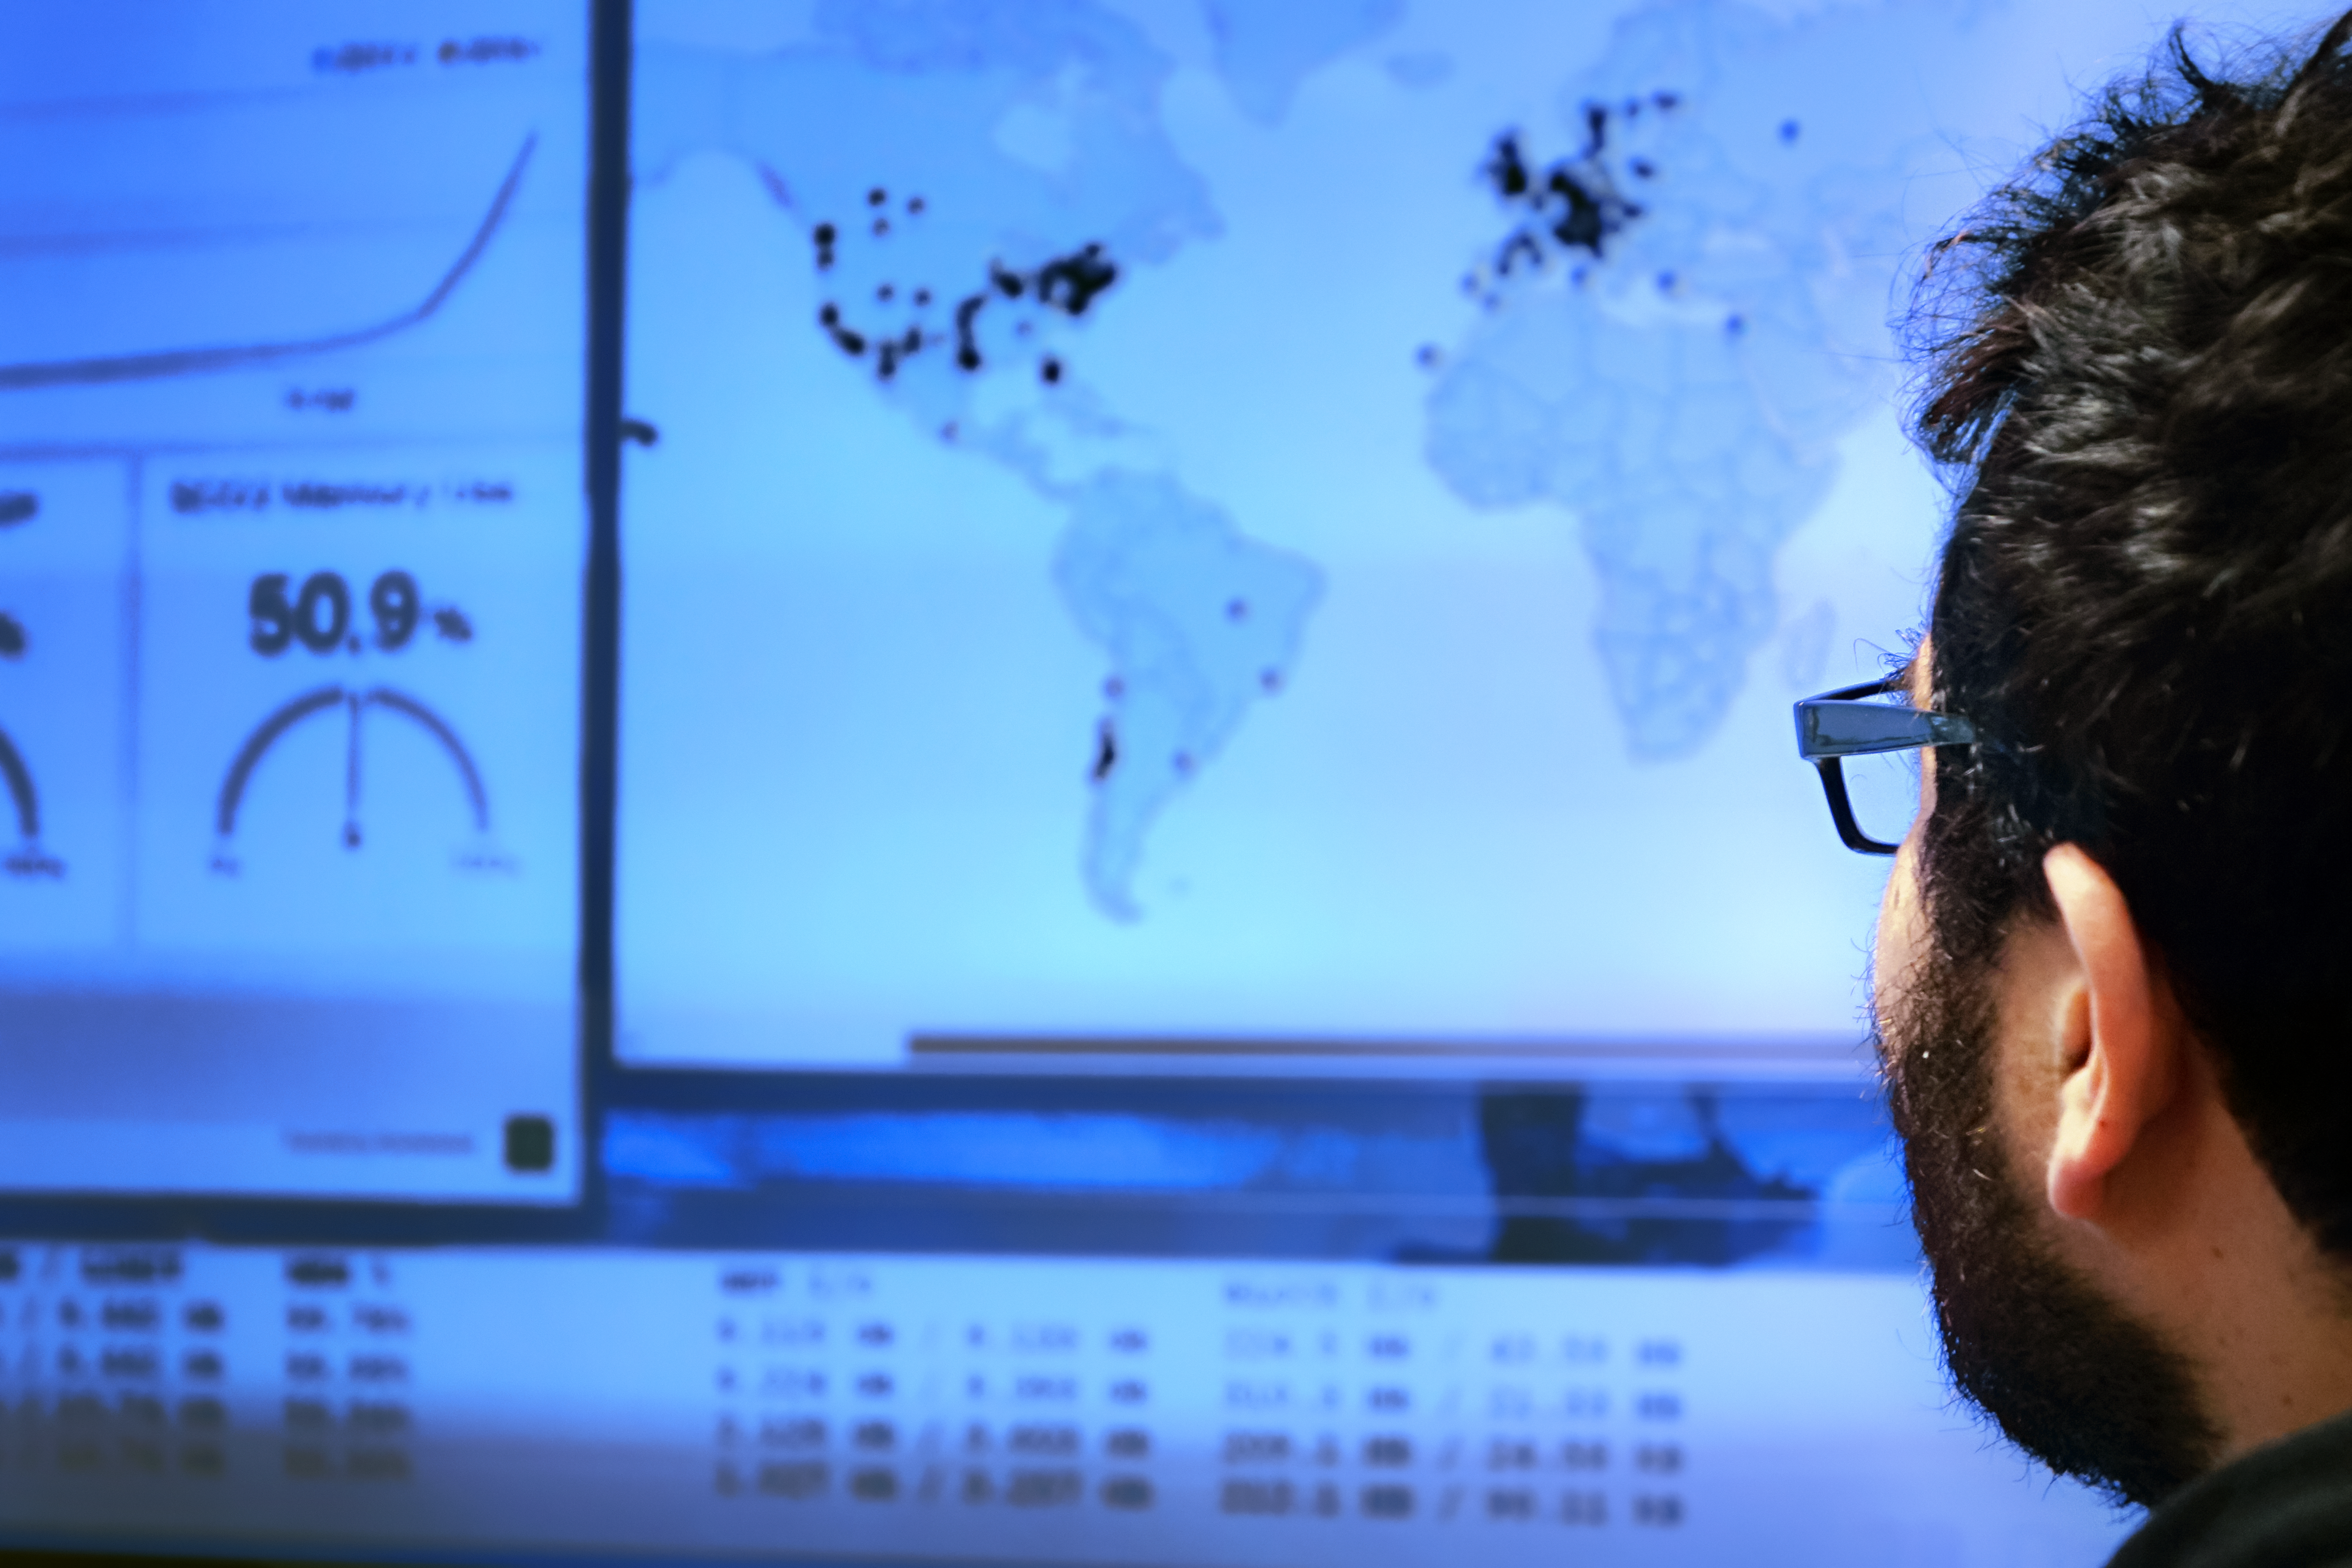

Watching last minute proposals come in

Expectation among the Science and Computing teams minutes before the deadline to submit observation proposals.

Credit: R. Bennett - ALMA (NRAO/NAOJ/ESO)